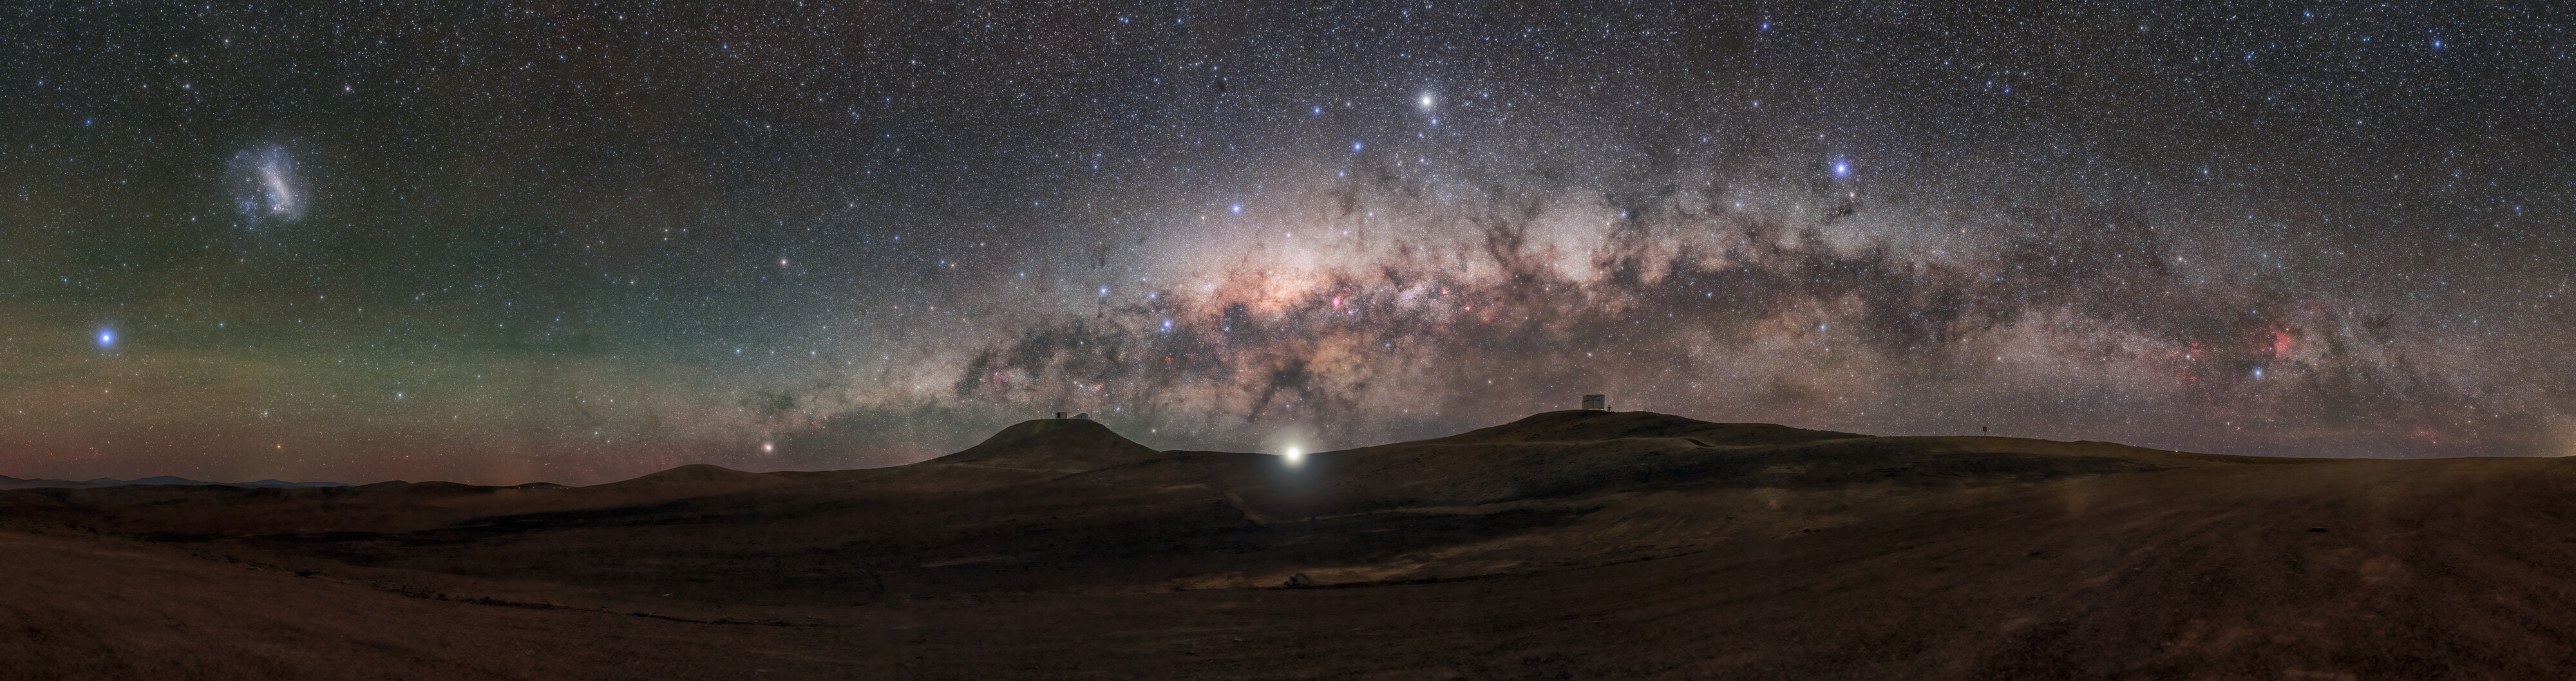

It’s a car! It’s a train! No, it’s Jupiter!

Yes, the bright light you see in the centre of this picture, shining below the Milky Way’s dark, pinkish belt, is in fact the king of the planets in the Solar System! Jupiter is flanked by two hills hosting ESO’s Very Large Telescope (left) and VISTA (right) in the Atacama Desert in Chile.

Jupiter is the largest planet in our Solar System and the third brightest object in the night sky, only outshone by the Moon and Venus. Naming it after the god of the sky and thunder is certainly fitting! Mainly made of hydrogen and helium, one of Jupiter’s most distinctive marks is the famous great red spot on its surface, the largest storm in the Solar System.

Jupiter has been observed by the 8.2-m telescopes of the VLT on more than one occasion. The VISIR instrument captured a stunning high resolution infrared image of Jupiter, key to understanding how energy and matter flow through its atmosphere. The CRIRES infrared spectrograph –– an instrument that breaks light into its constituent colours –– mapped an area in Jupiter’s upper atmosphere that is 200 ºC colder than its surroundings. Using MAD, a prototype instrument to correct atmospheric turbulence, the VLT obtained incredibly sharp images of the planet. Jupiter was also among the first test targets of MUSE, an instrument that can image astronomical objects at thousands of different colours simultaneously. Jupiter is the king, and all eyes are on him!

Credit: ESO/P. Horálek